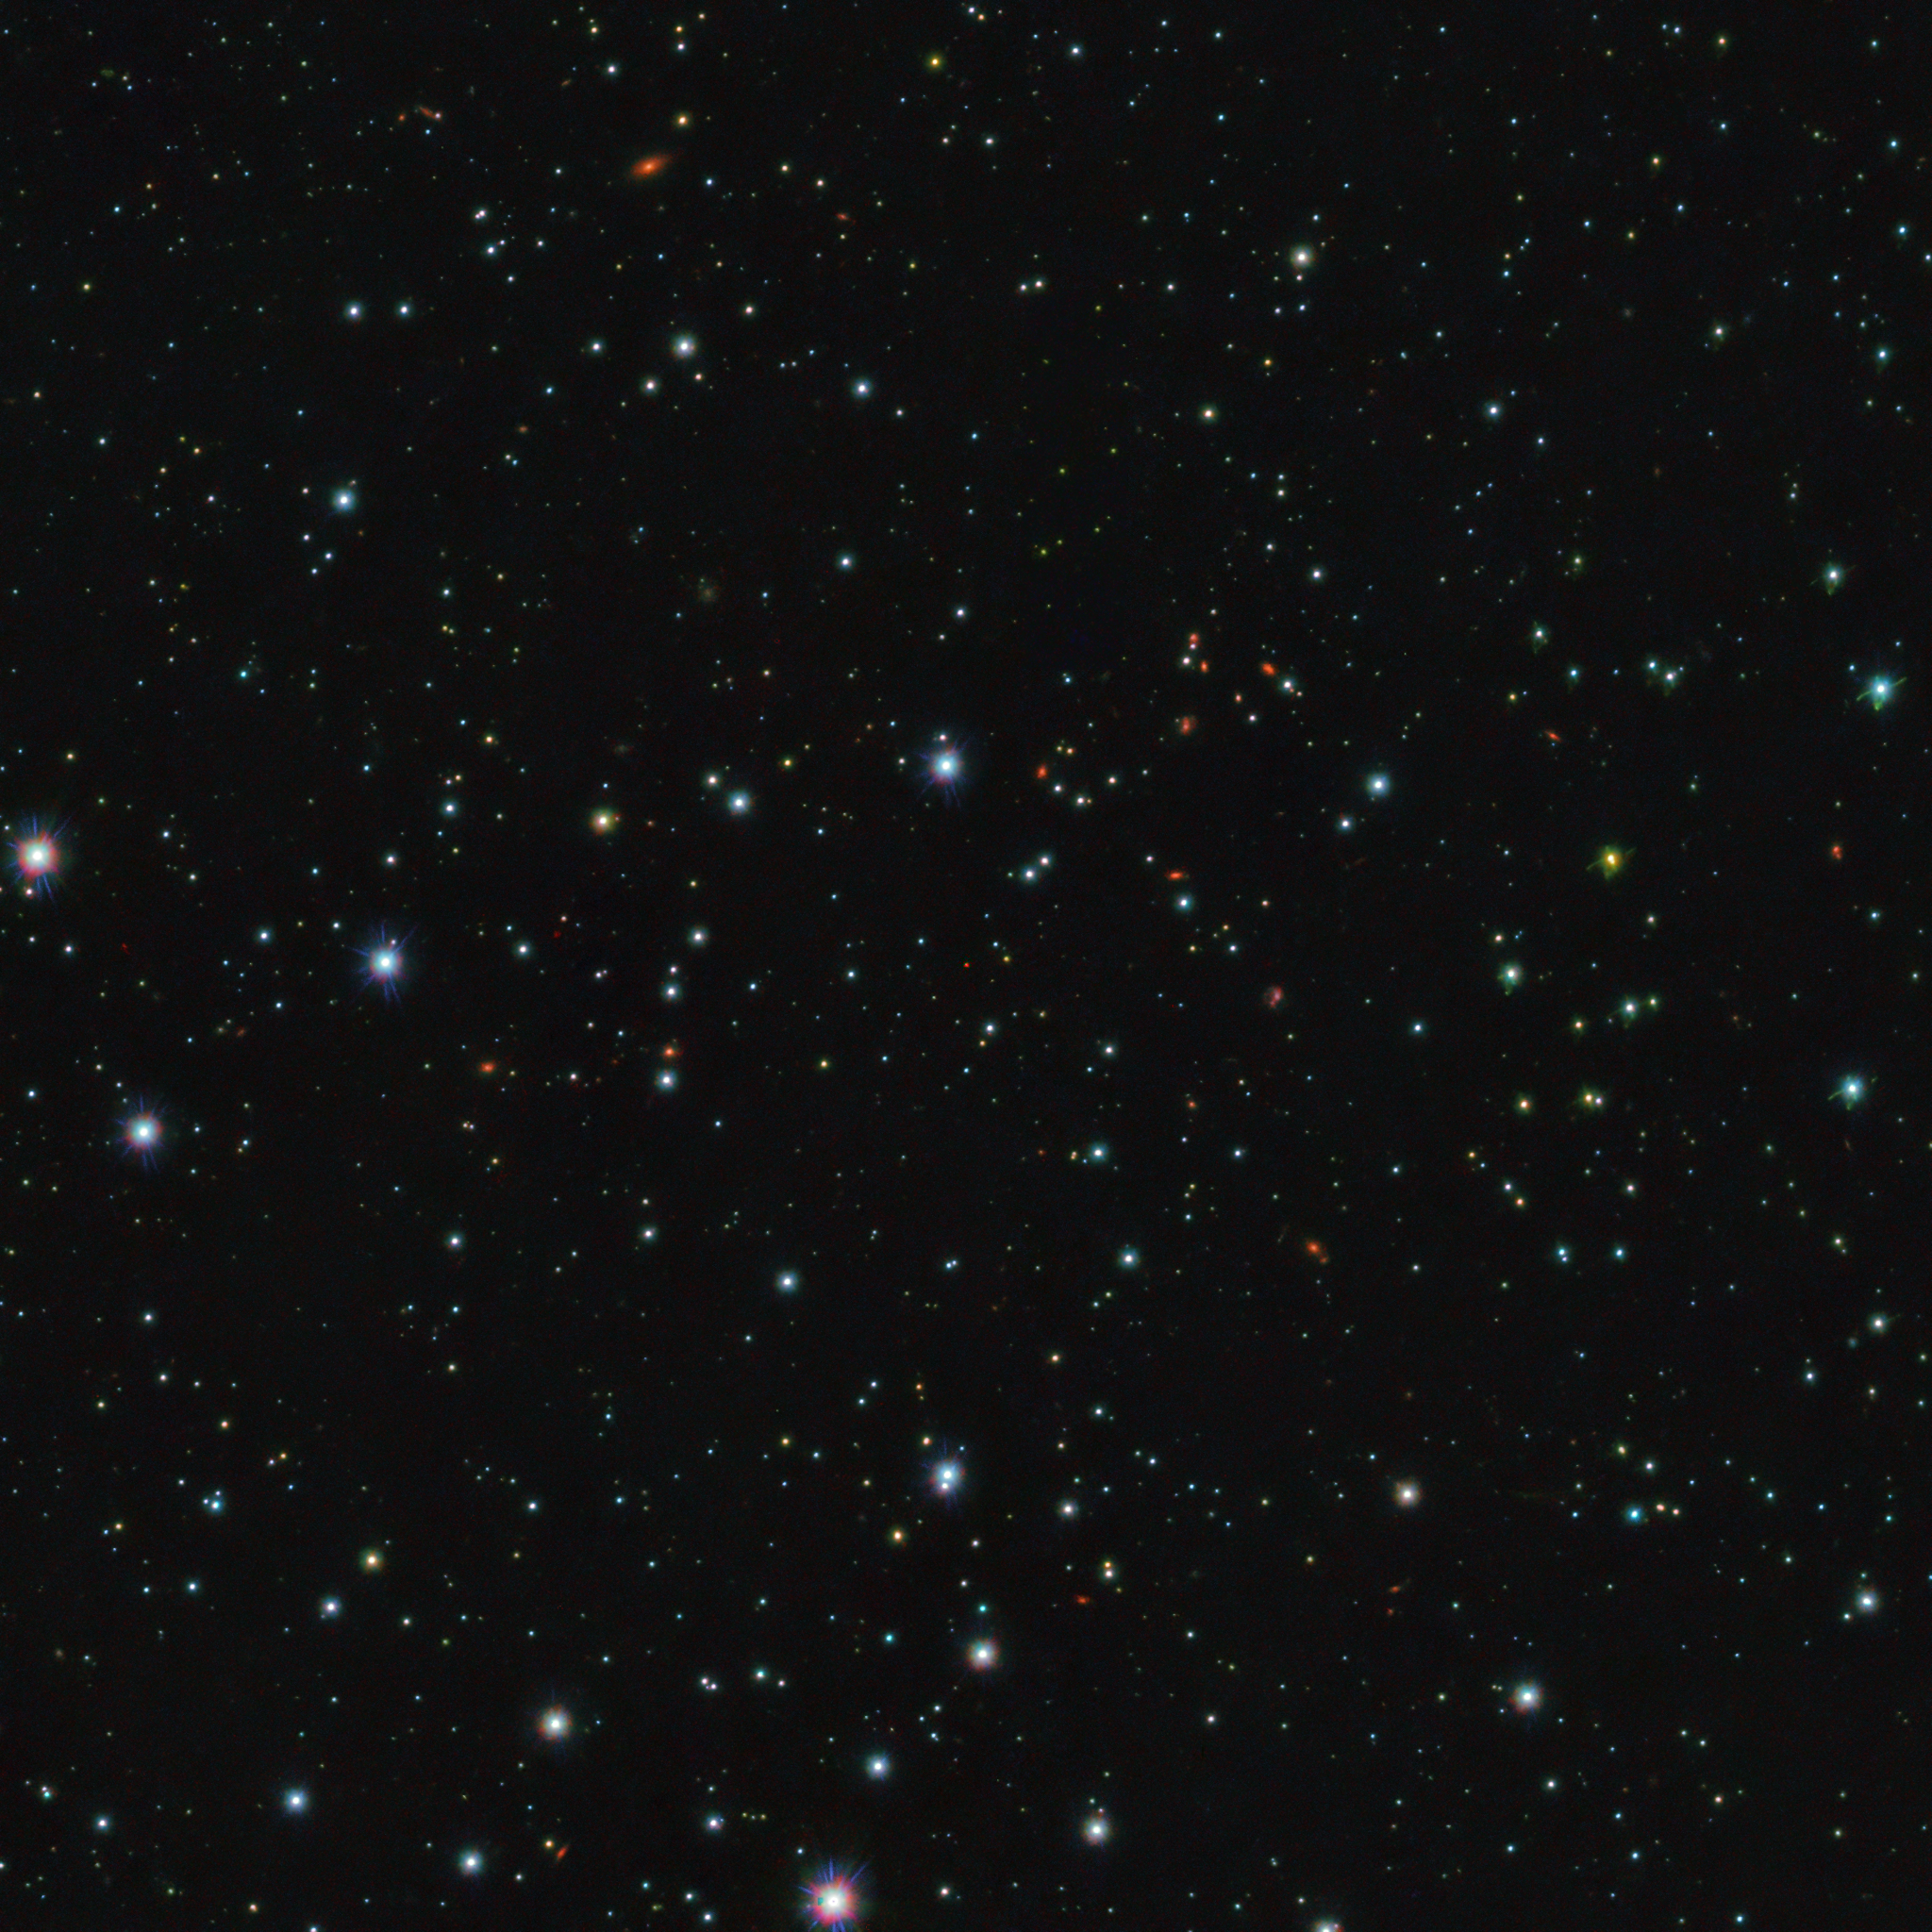

The faint red glow of a free-floating planet

This image shows a small region of the sky in the direction of the Upper Scorpius constellation. It zooms in on a recently discovered free-floating planet, meaning a planet that does not orbit a star but instead roams freely on its own. The free-floating planet is the tiny, bright red dot at the very centre of the image.

The image was created by combining data from the OmegaCam instrument on VLT Survey Telescope (VST) and from the VIRCAM instrument on the Visible and Infrared Survey Telescope for Astronomy (VISTA), both located at ESO’s Paranal Observatory in Chile. Observations with these and other instruments helped the scientists tell the planets apart from stars, brown dwarfs and other objects in this region of the sky.

Lurking far away from any star illuminating them, free-floating planets would normally be impossible to image, but shortly after formation they emit a faint glow that can be detected by sensitive cameras on powerful telescopes.

Credit: ESO/Miret-Roig et al.